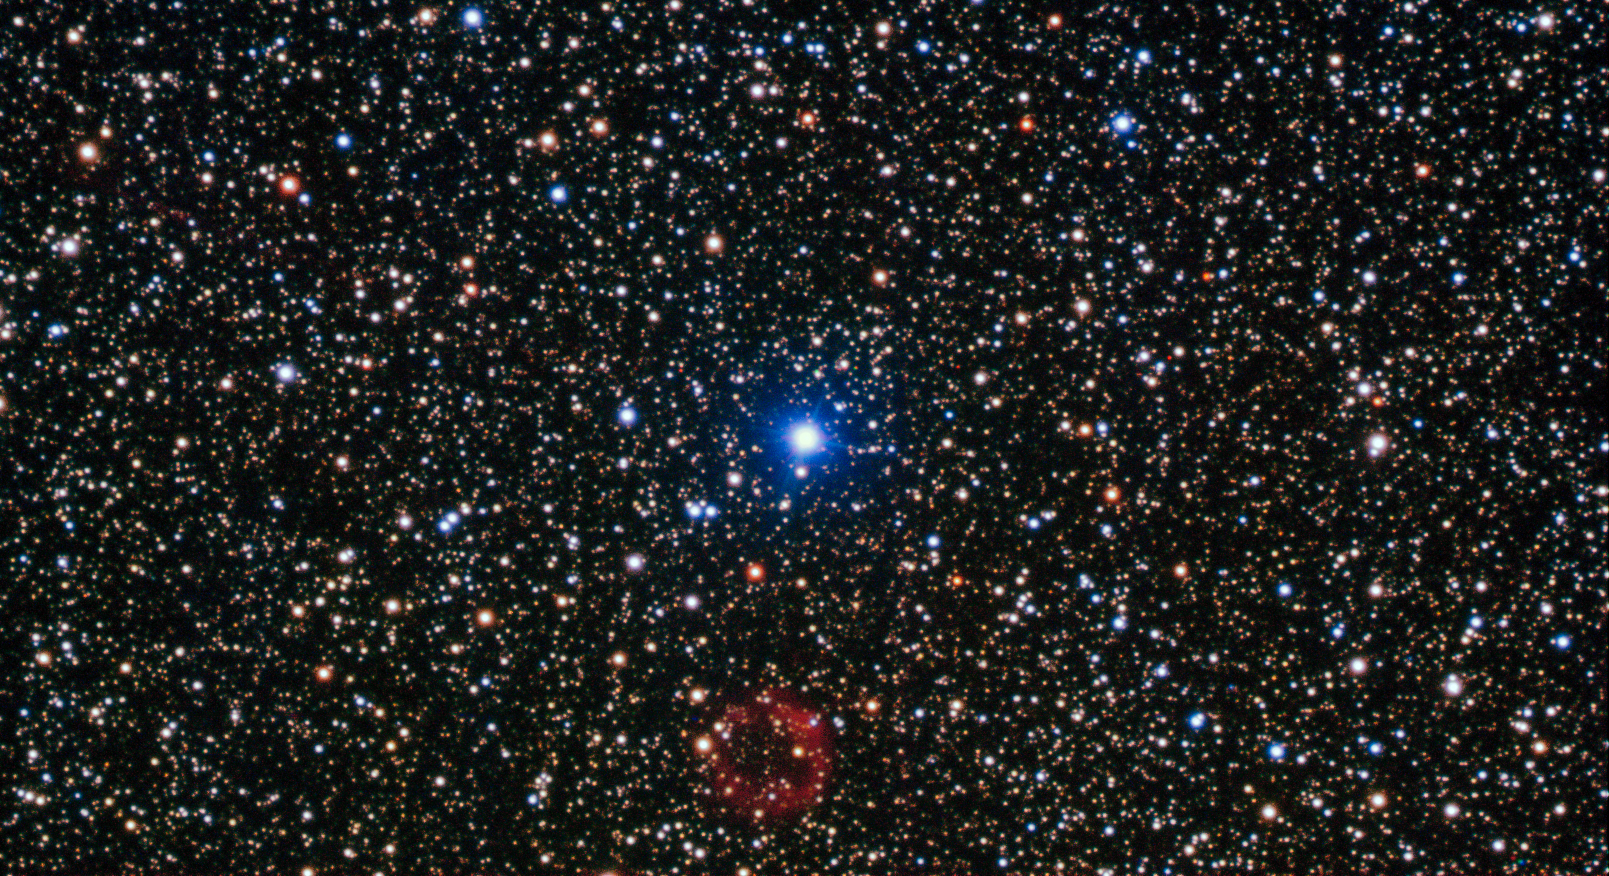

White dwarf resurrection

The bright star in the centre of this image is not the star of this show. At the bottom centre is a rather unremarkable smudge of red which is in fact a rare and valuable object.

First discovered by amateur Japanese astronomer, Yukio Sakurai, in 1996, and noted as a nova-like object, Sakurai’s discovery turned out to be far more interesting than the supernova he initially supposed it to be.

The object is actually a small white dwarf star undergoing a helium flash — one of only a handful of examples of such an event ever witnessed by astronomers.

Normally, the white dwarf stage is the last in the life cycle of a low-mass star. In some cases, however, the star reignites in a helium flash and expands to return to a red giant state, ejecting huge amounts of gas and dust in the process, before once again shrinking to become a white dwarf.

It is a dramatic and short-lived series of events, and Sakurai’s Object has allowed astronomers a very rare opportunity to study the events in real time. The white dwarf emits sufficient ultraviolet radiation to illuminate the gas it has expelled, which can just be seen in this image as the ring of red material.

This image was taken using the FORS instrument, mounted on ESO’s Very Large Telescope.

Credit: ESO